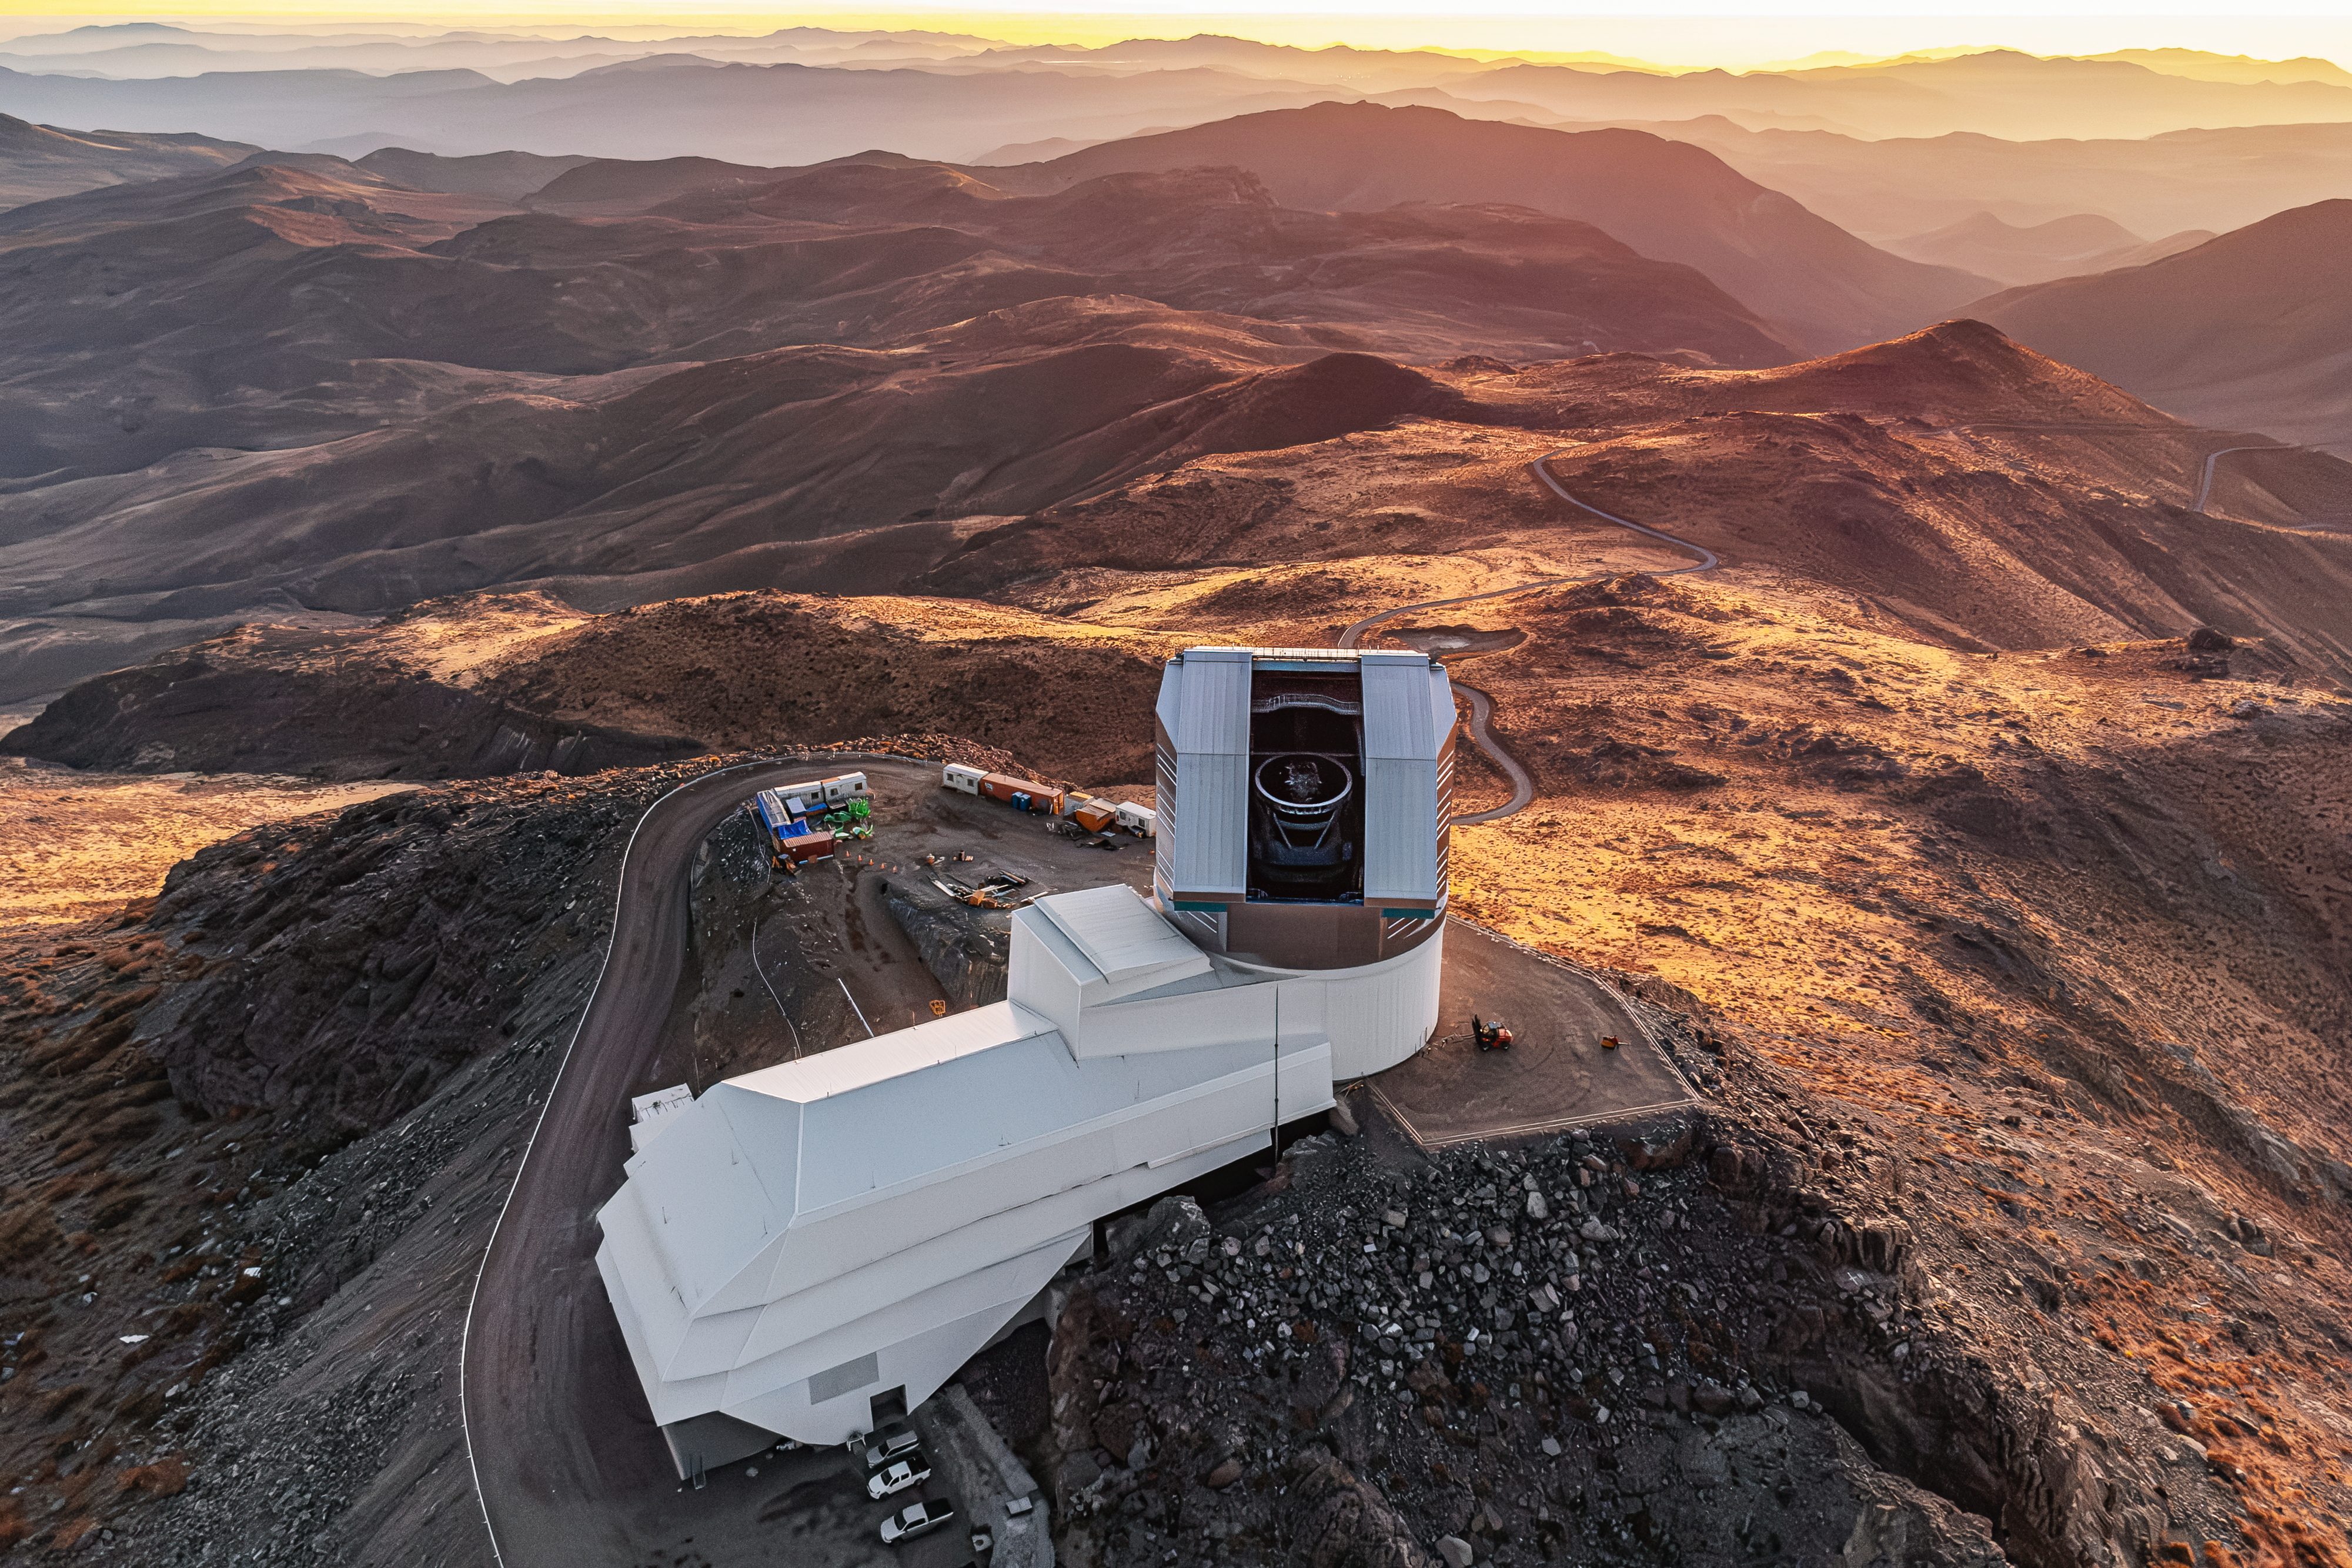

Rubin During First Look Observing Campaign

A drone view of NSF–DOE Vera C. Rubin Observatory during the First Look observing campaign.

Credit: NSF–DOE Vera C. Rubin Observatory/NOIRLab/SLAC/AURA/T. Matsopoulos